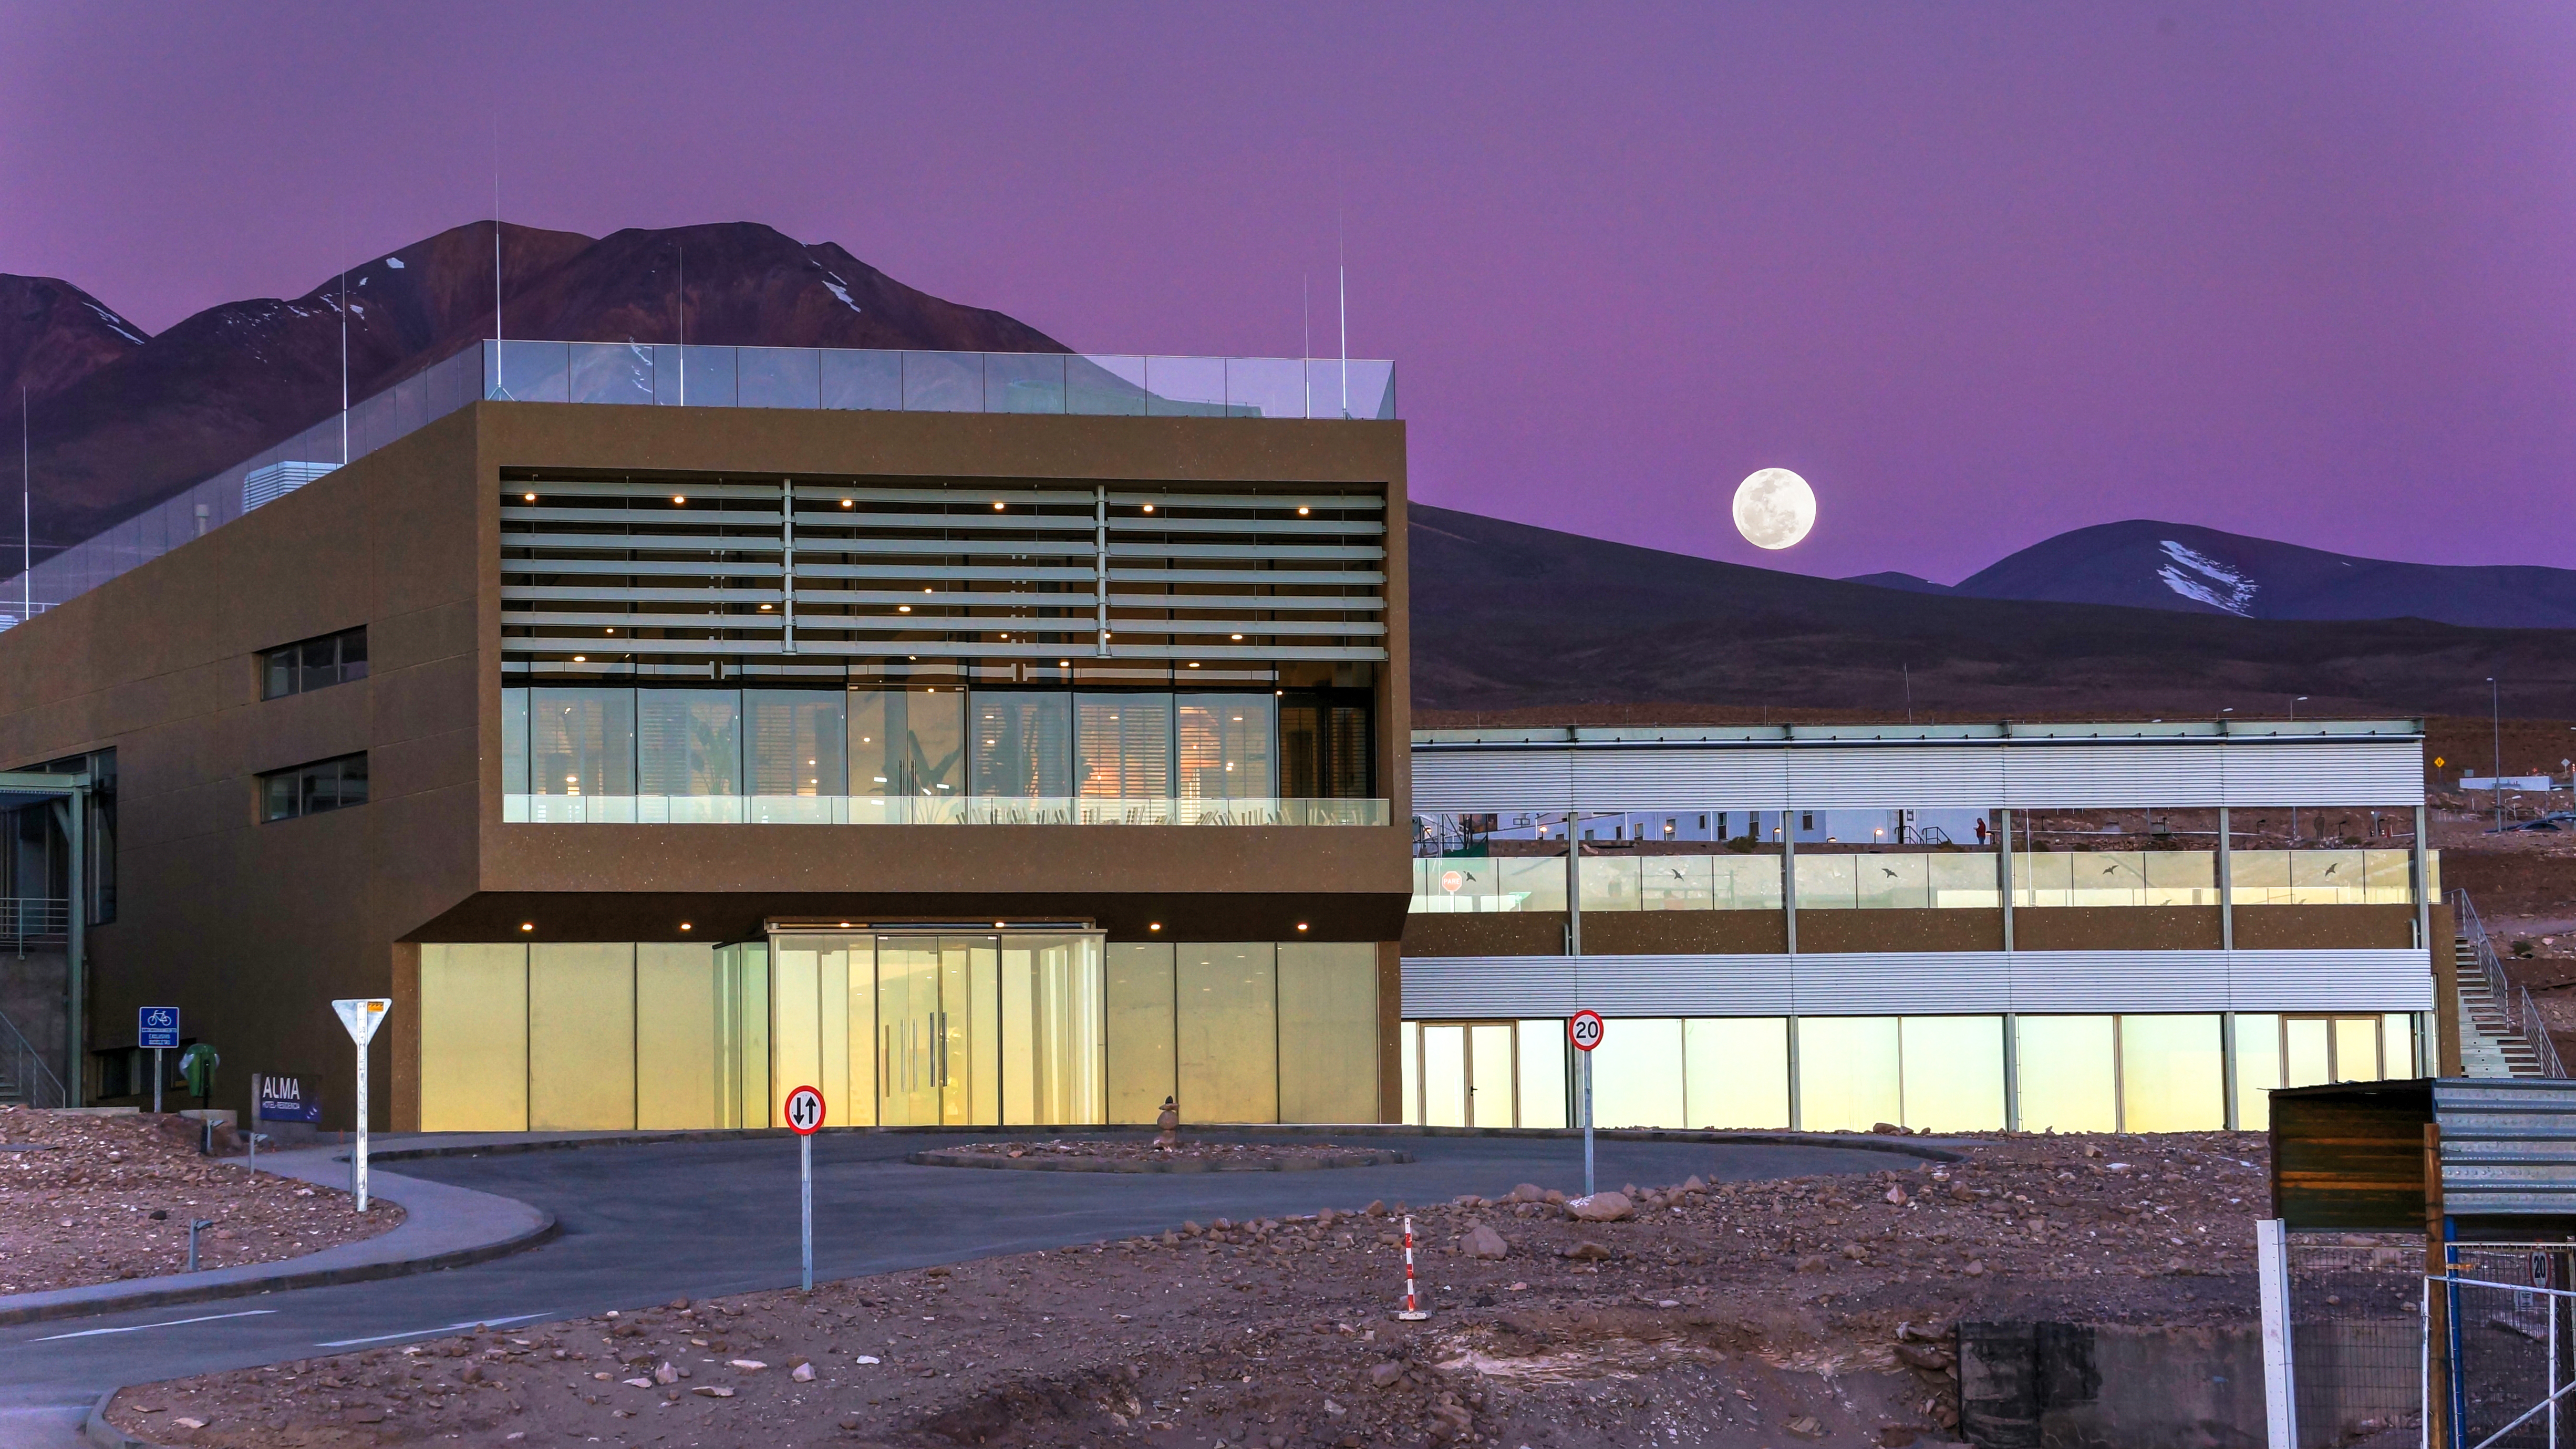

ALMA Residencia

The ALMA Residencia with the moon at the back.

Credit: P. Carrillo- ALMA (ESO/NAOJ/NRAO)